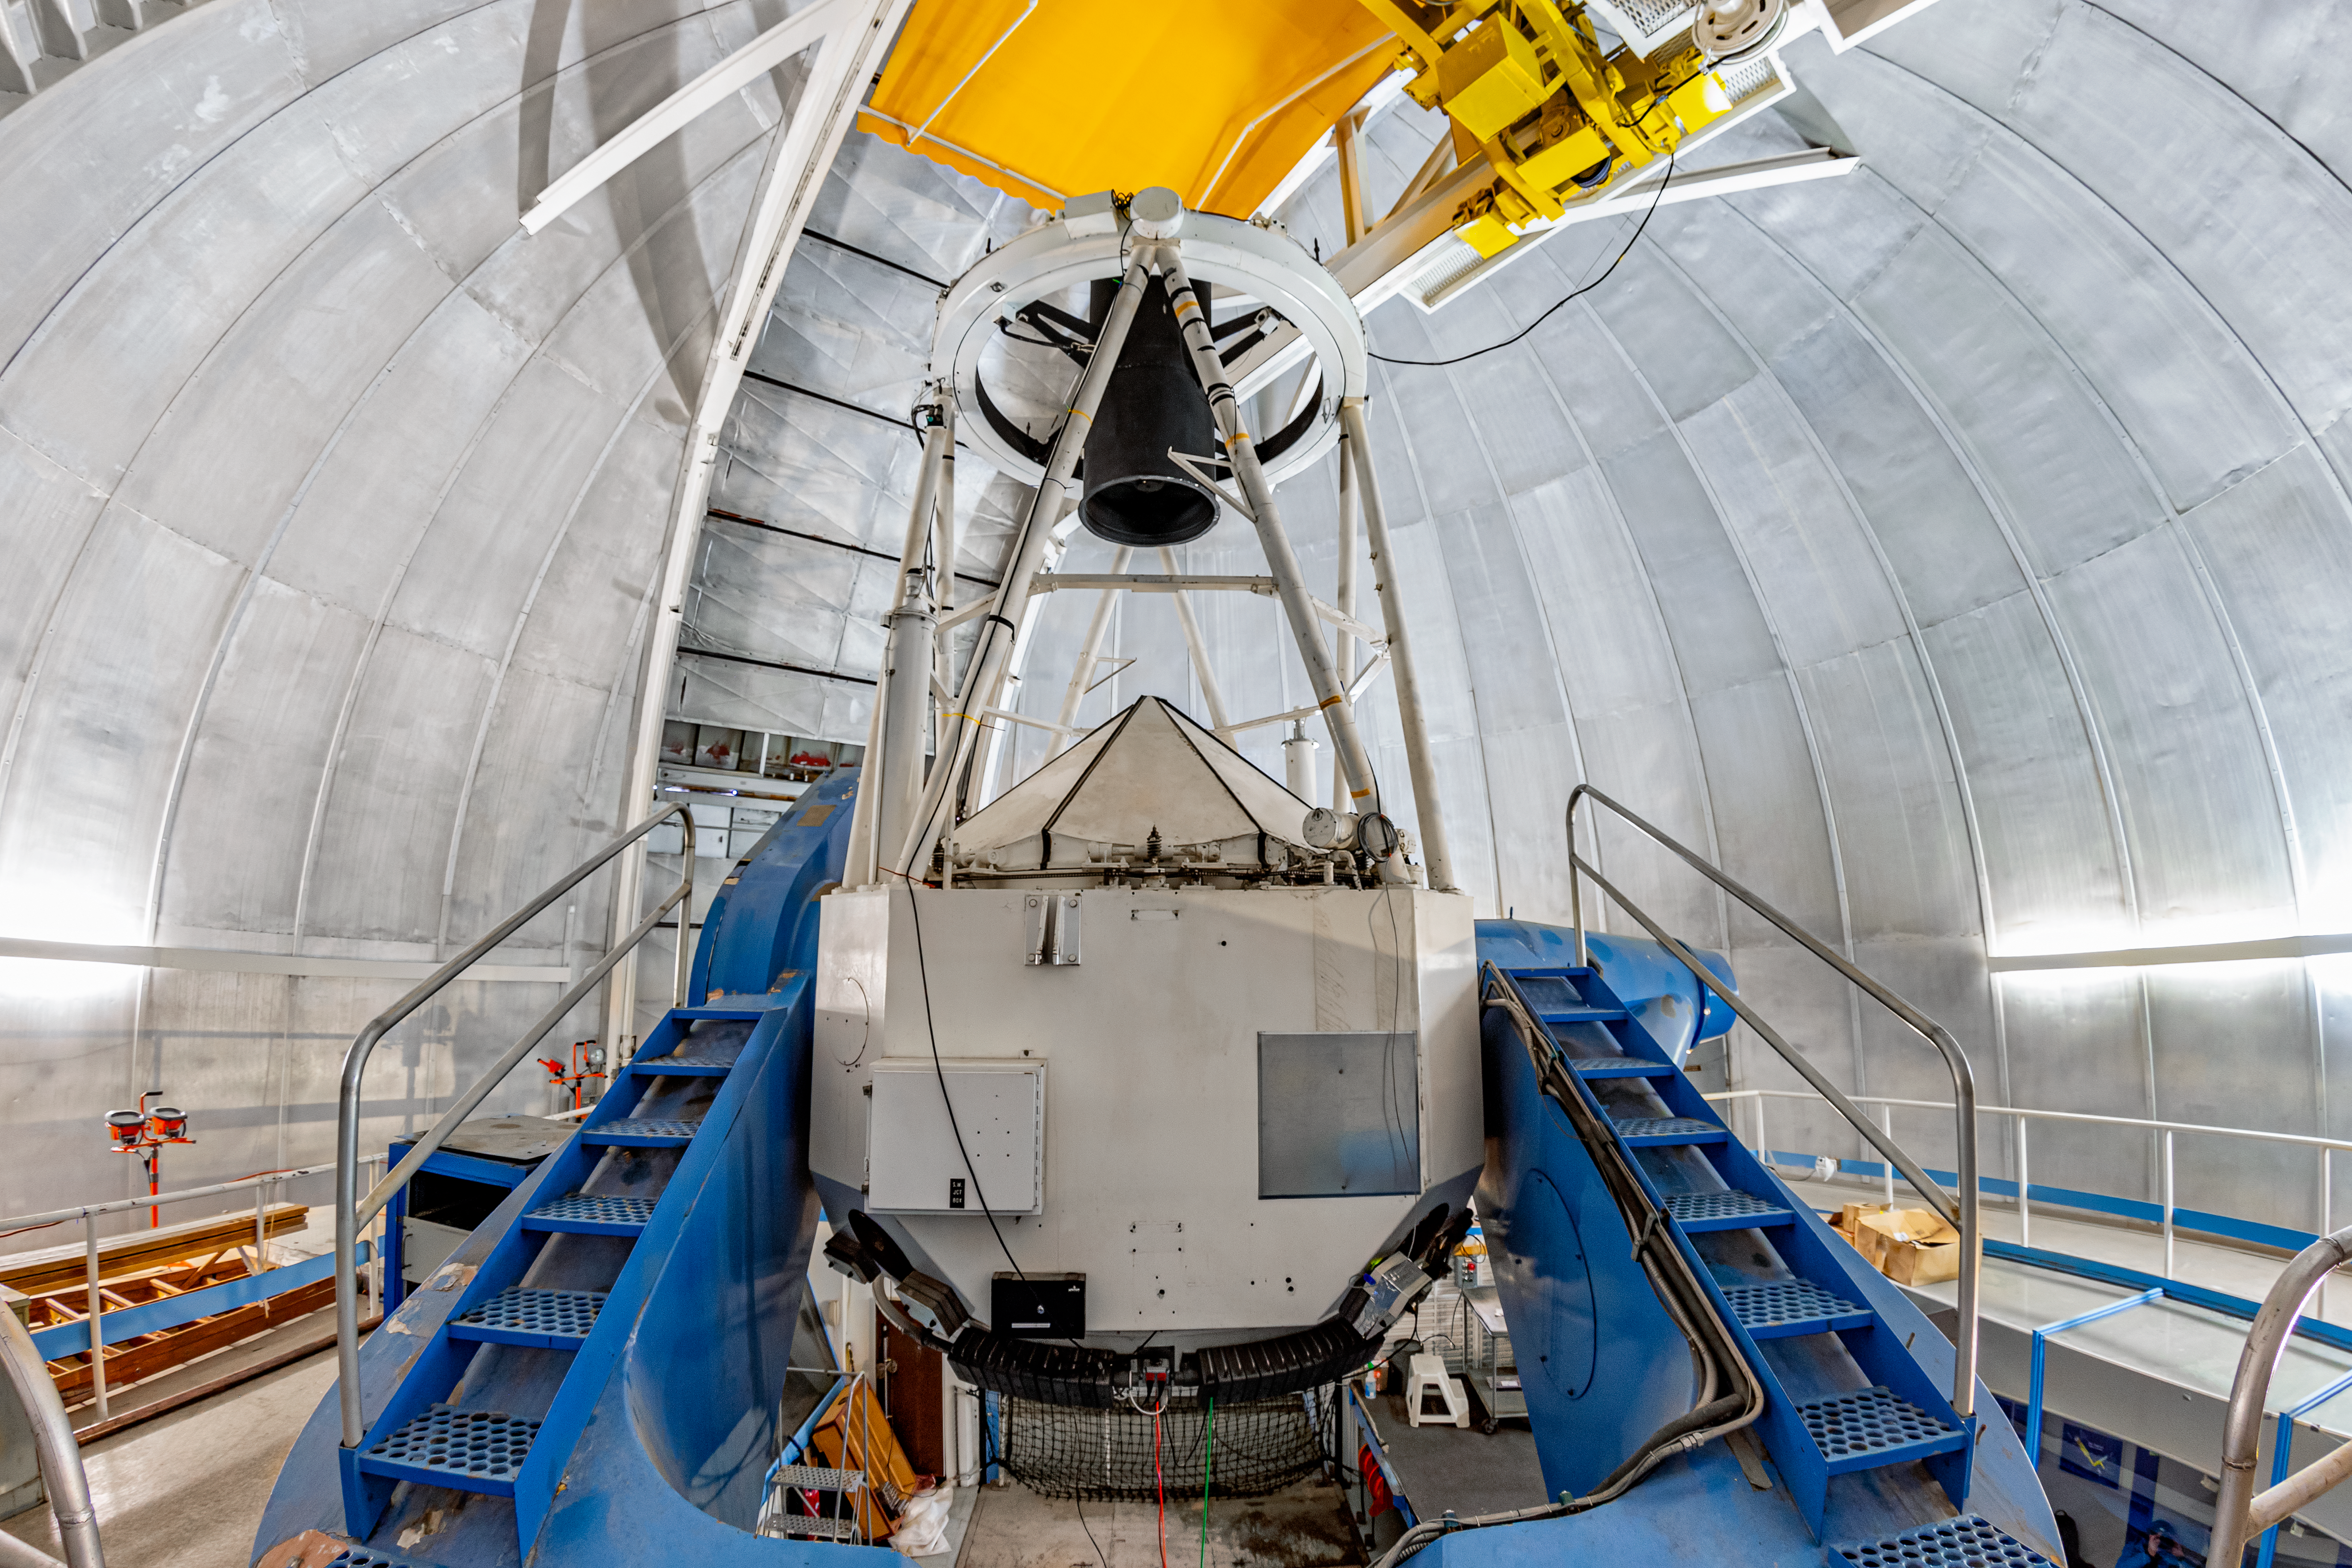

KPNO 2.1-meter Telescope Interior

The interior of the KPNO 2.1-meter Telescope on Kitt Peak National Observatory in Arizona.

Credit: KPNO/NOIRLab/NSF/AURA/T. Matsopoulos